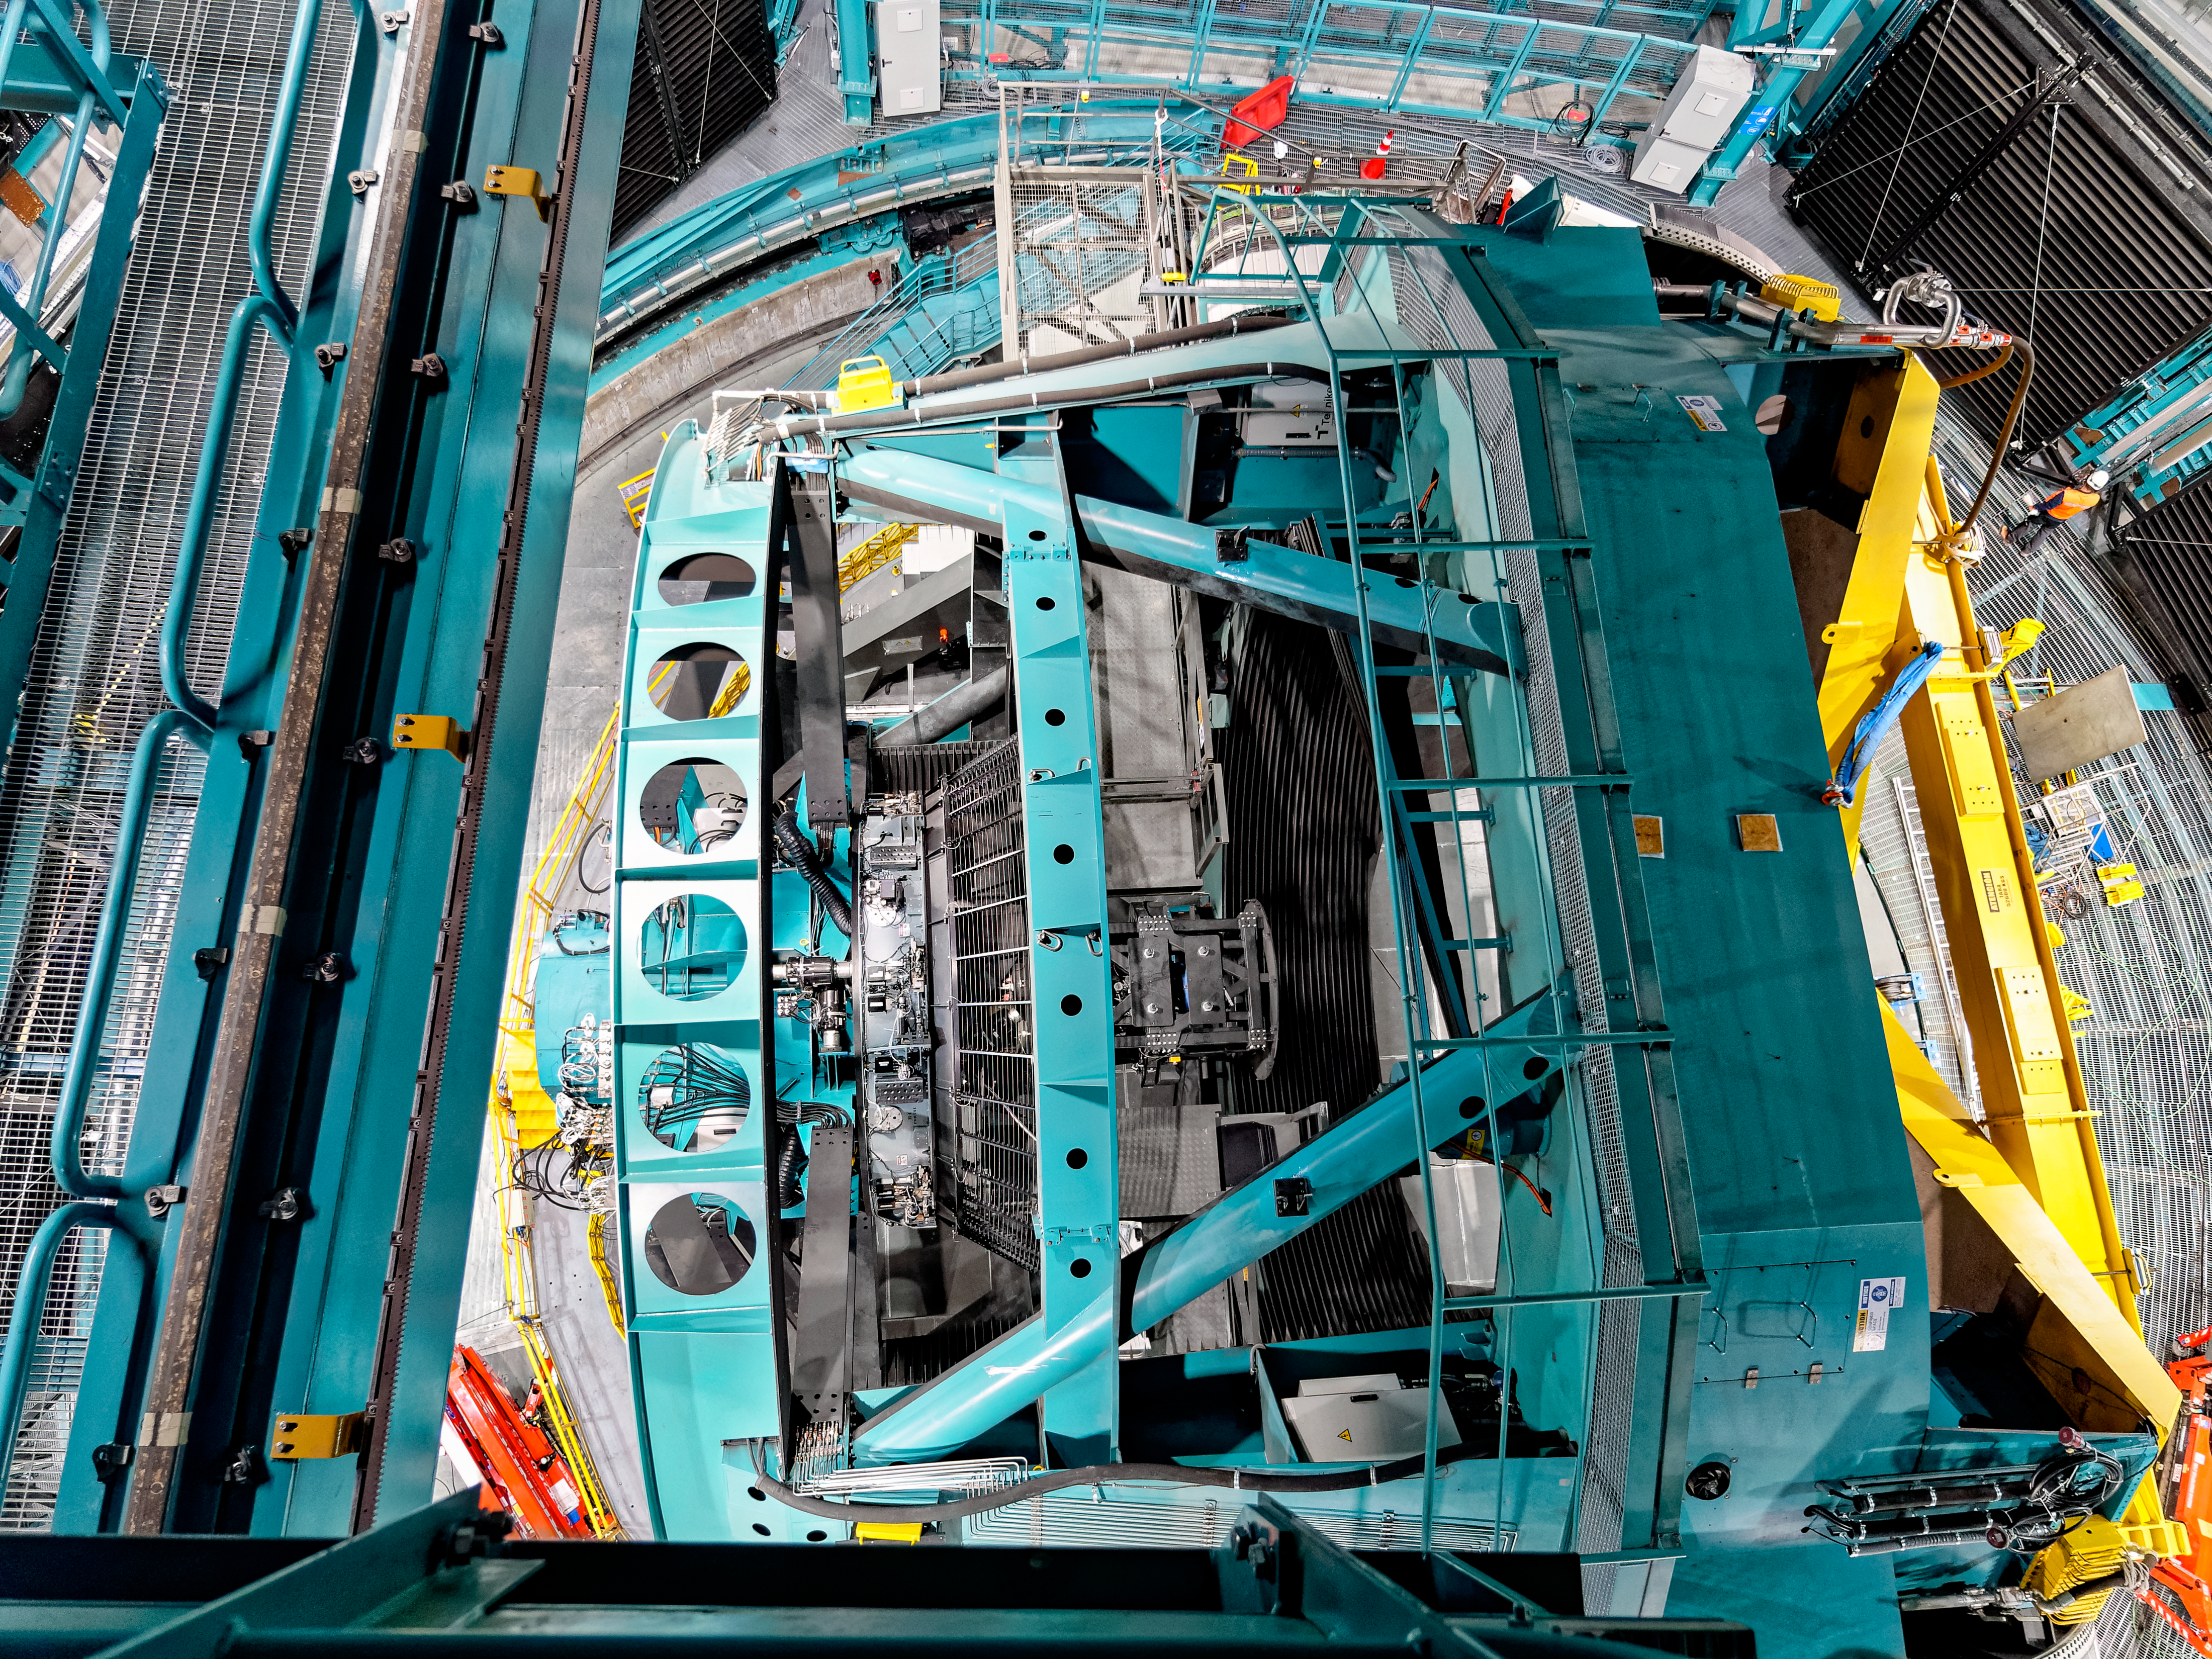

Looking into Rubin

Looking down on the Simonyi Survey Telescope inside Vera C. Rubin Observatory.

Credit: RubinObs/NOIRLab/SLAC/NSF/DOE/AURA